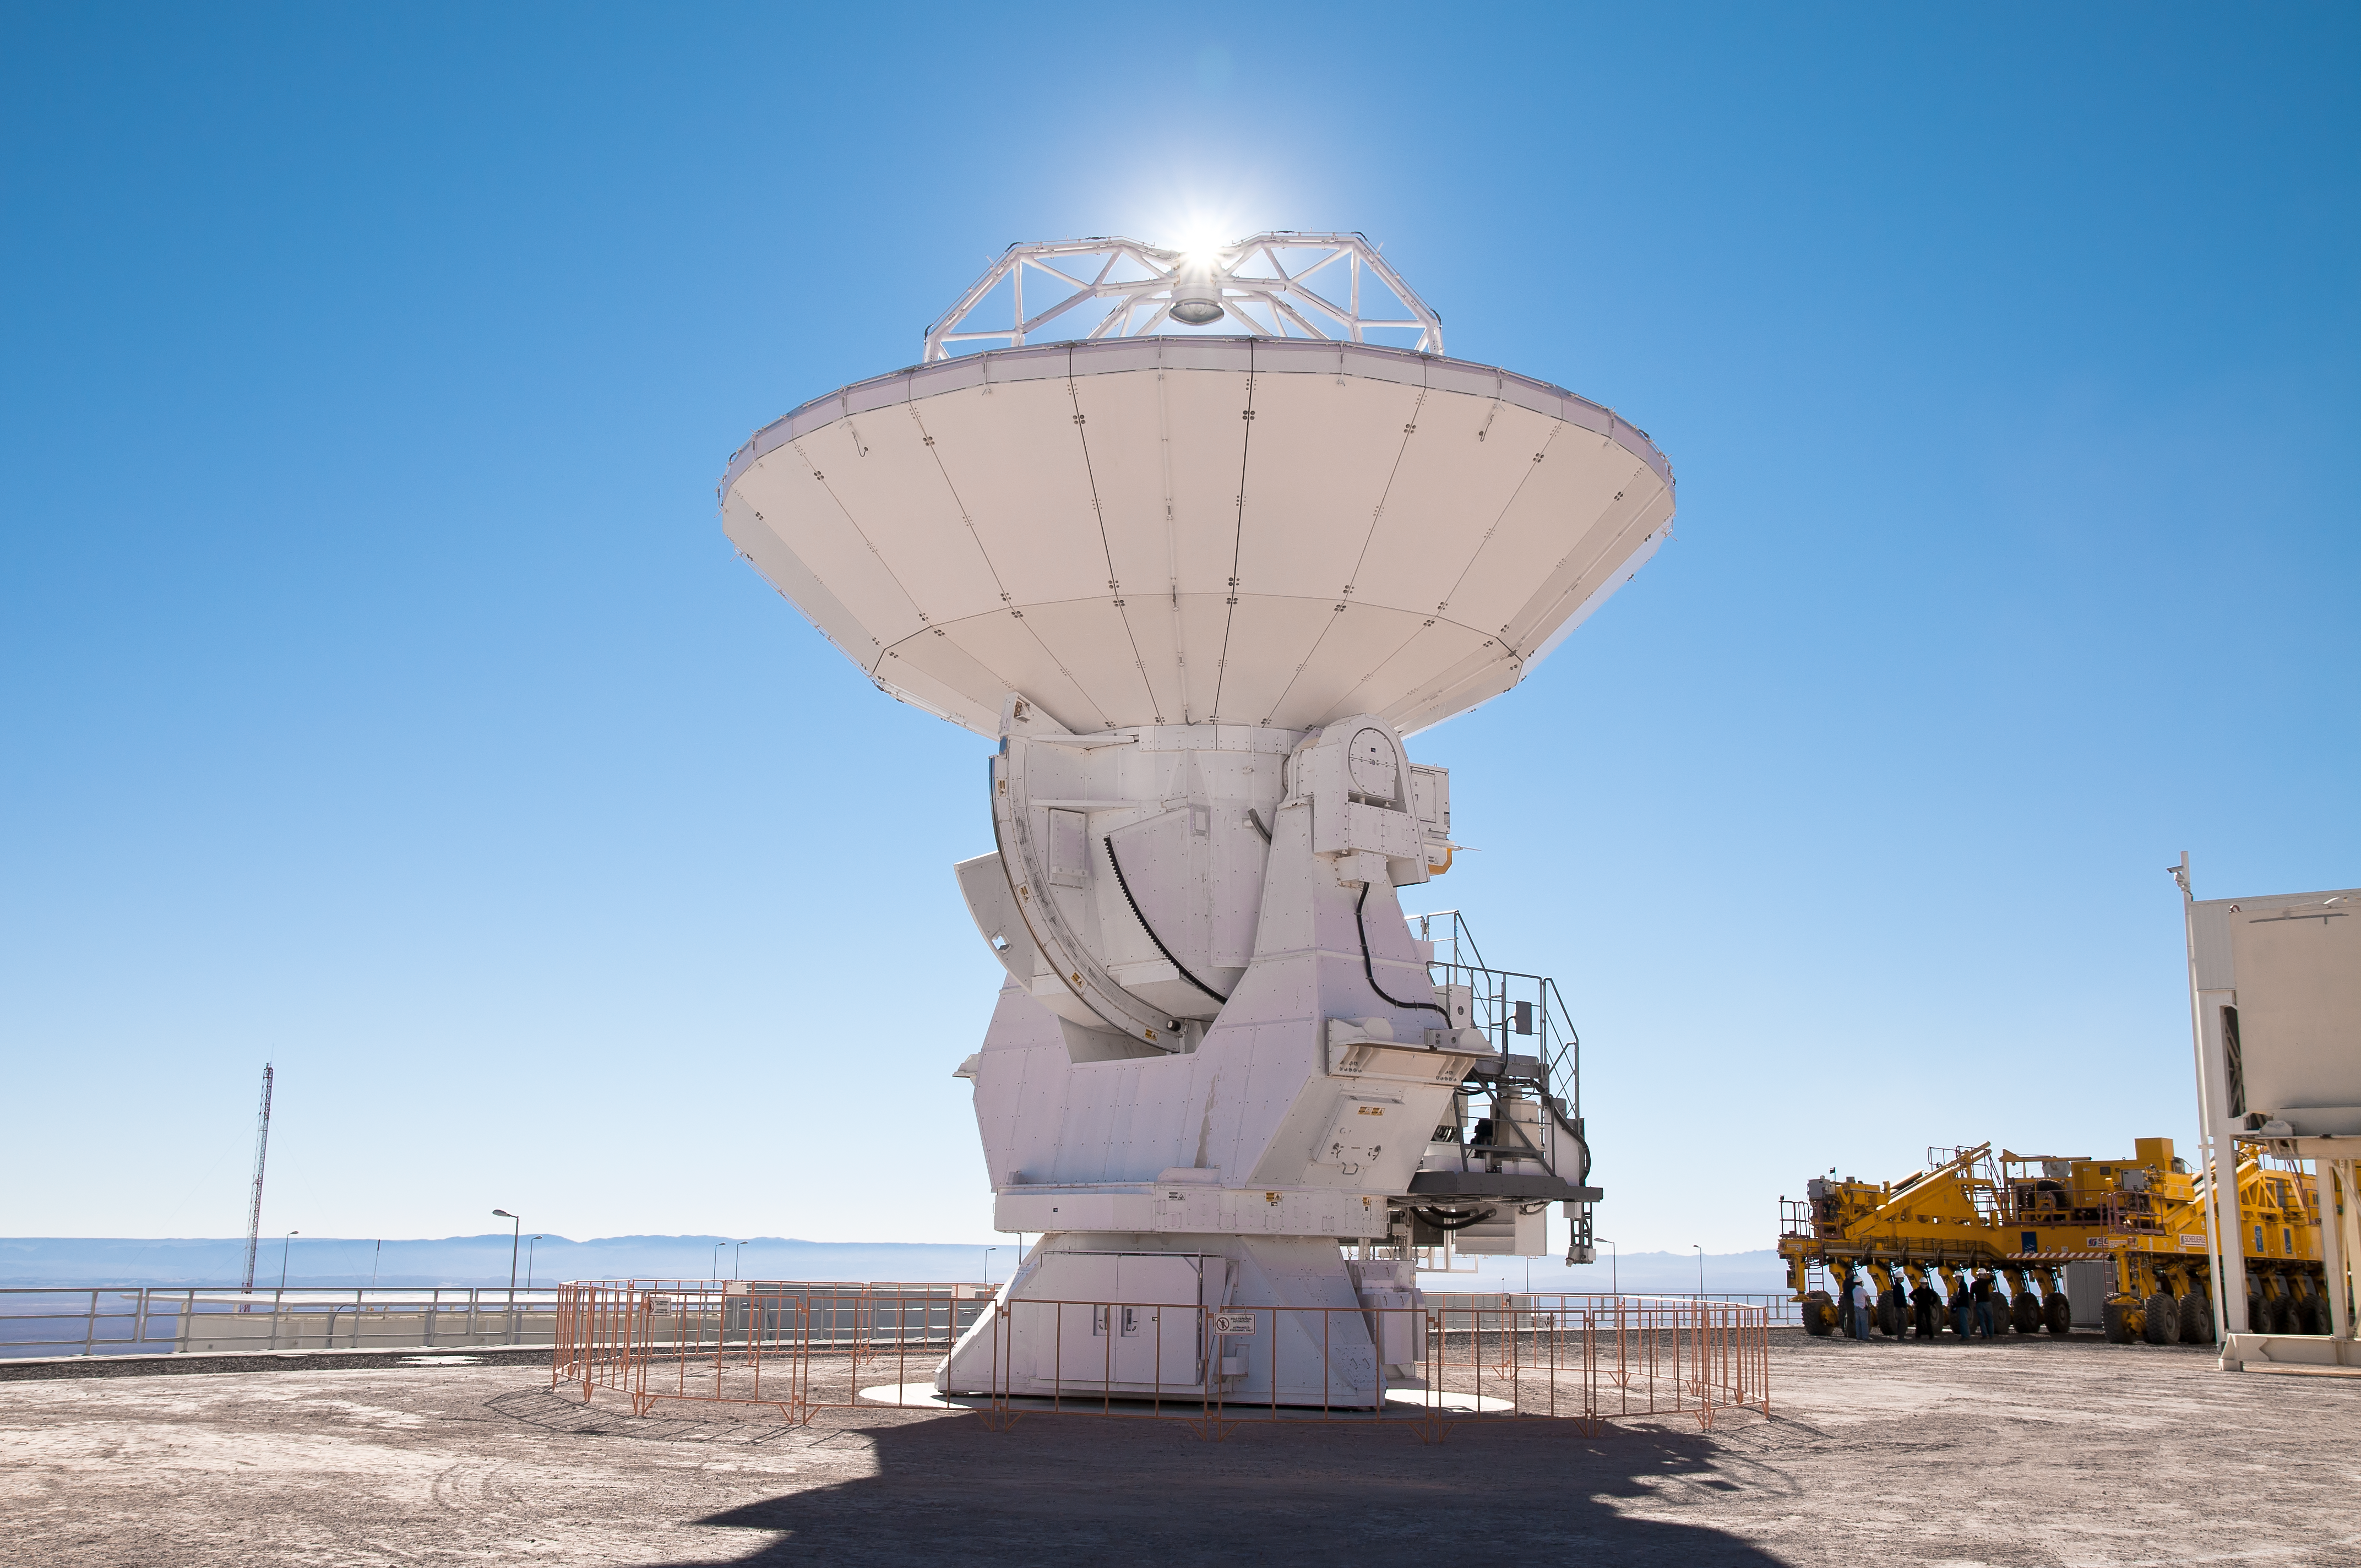

An ALMA antenna at the OSF

An ALMA antenna at the Operations Support Facility (OSF), located at 2900 m altitude on the road to the Chajnantor plateau. ALMA will be a single telescope of revolutionary design, composed initially of 66 high precision antennas to observe the Universe at millimetre and submillimetre wavelengths. ALMA is the largest radio telescope in the world, currently under construction at 5000 m altitude on the Chajnantor plateau, in the Chilean Andes.

Credit: ALMA (ESO/NAOJ/NRAO)/A. Caproni (ESO)